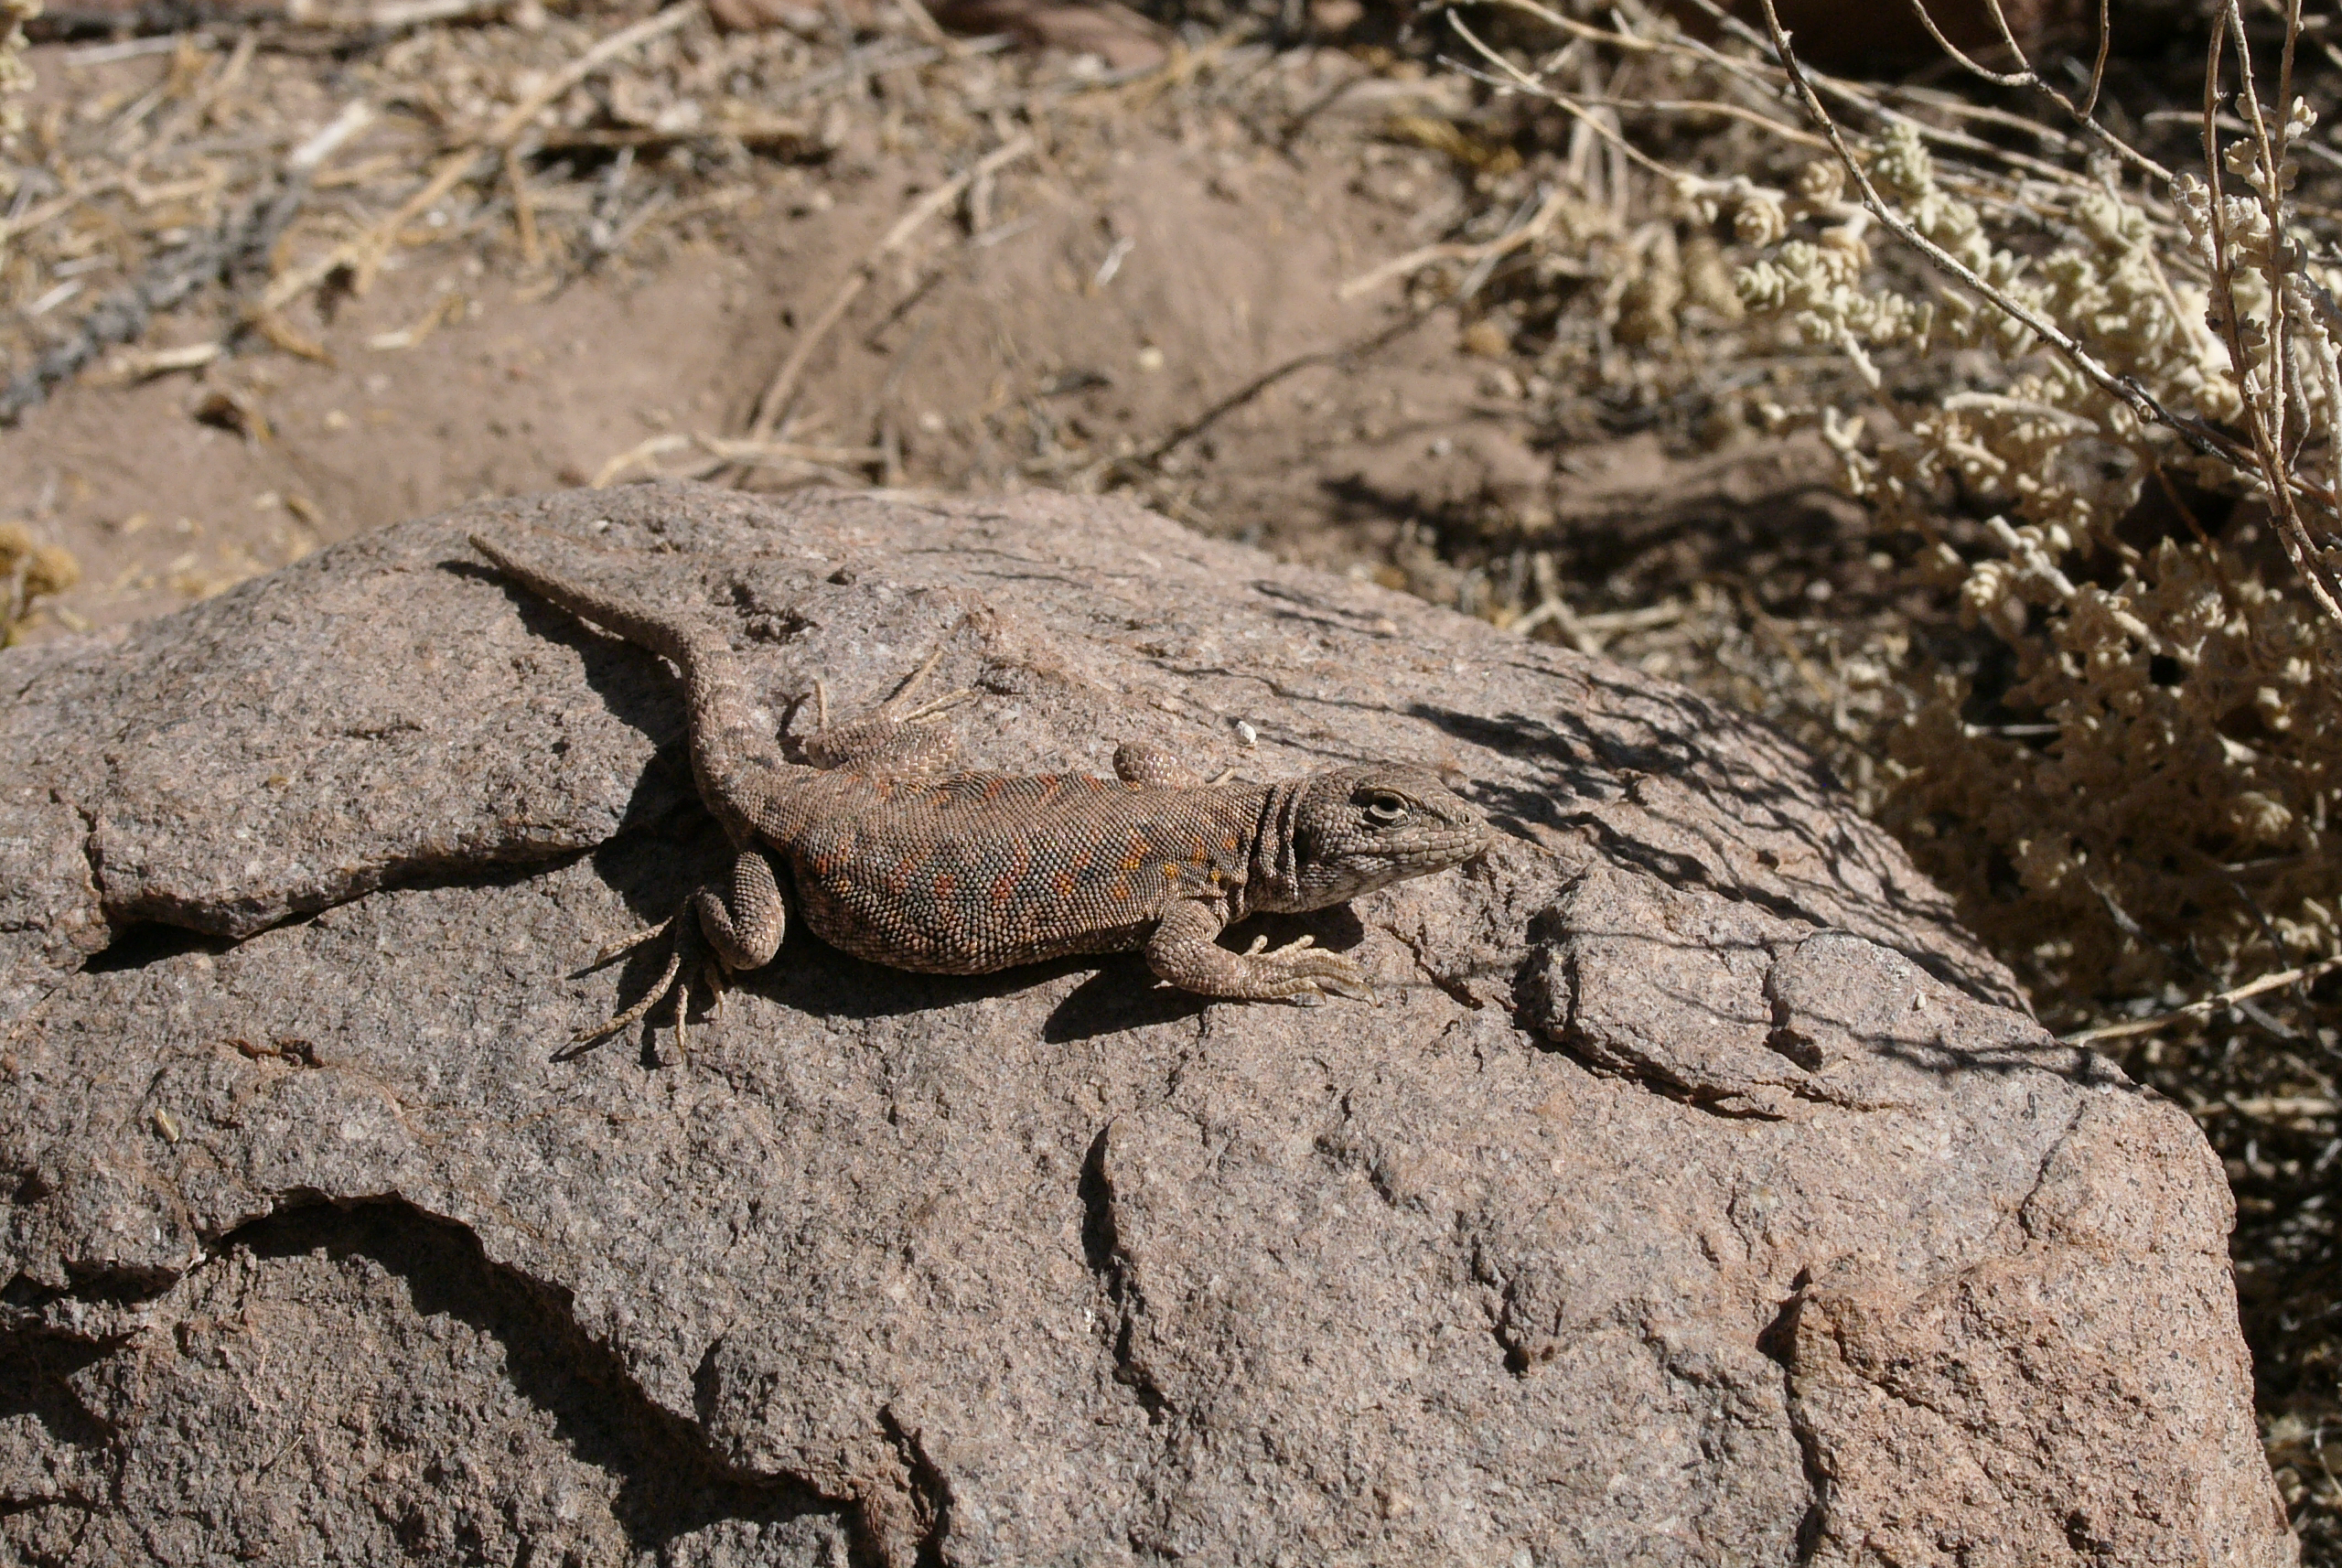

Desert lizard

The natural environment around the ALMA site: This lizard is perfectly mimetic with the rocky environment. Able to absorb the solar radiation, it may start hunting in the early morning when the air temperature is still –25˚C.

Credit: ESO